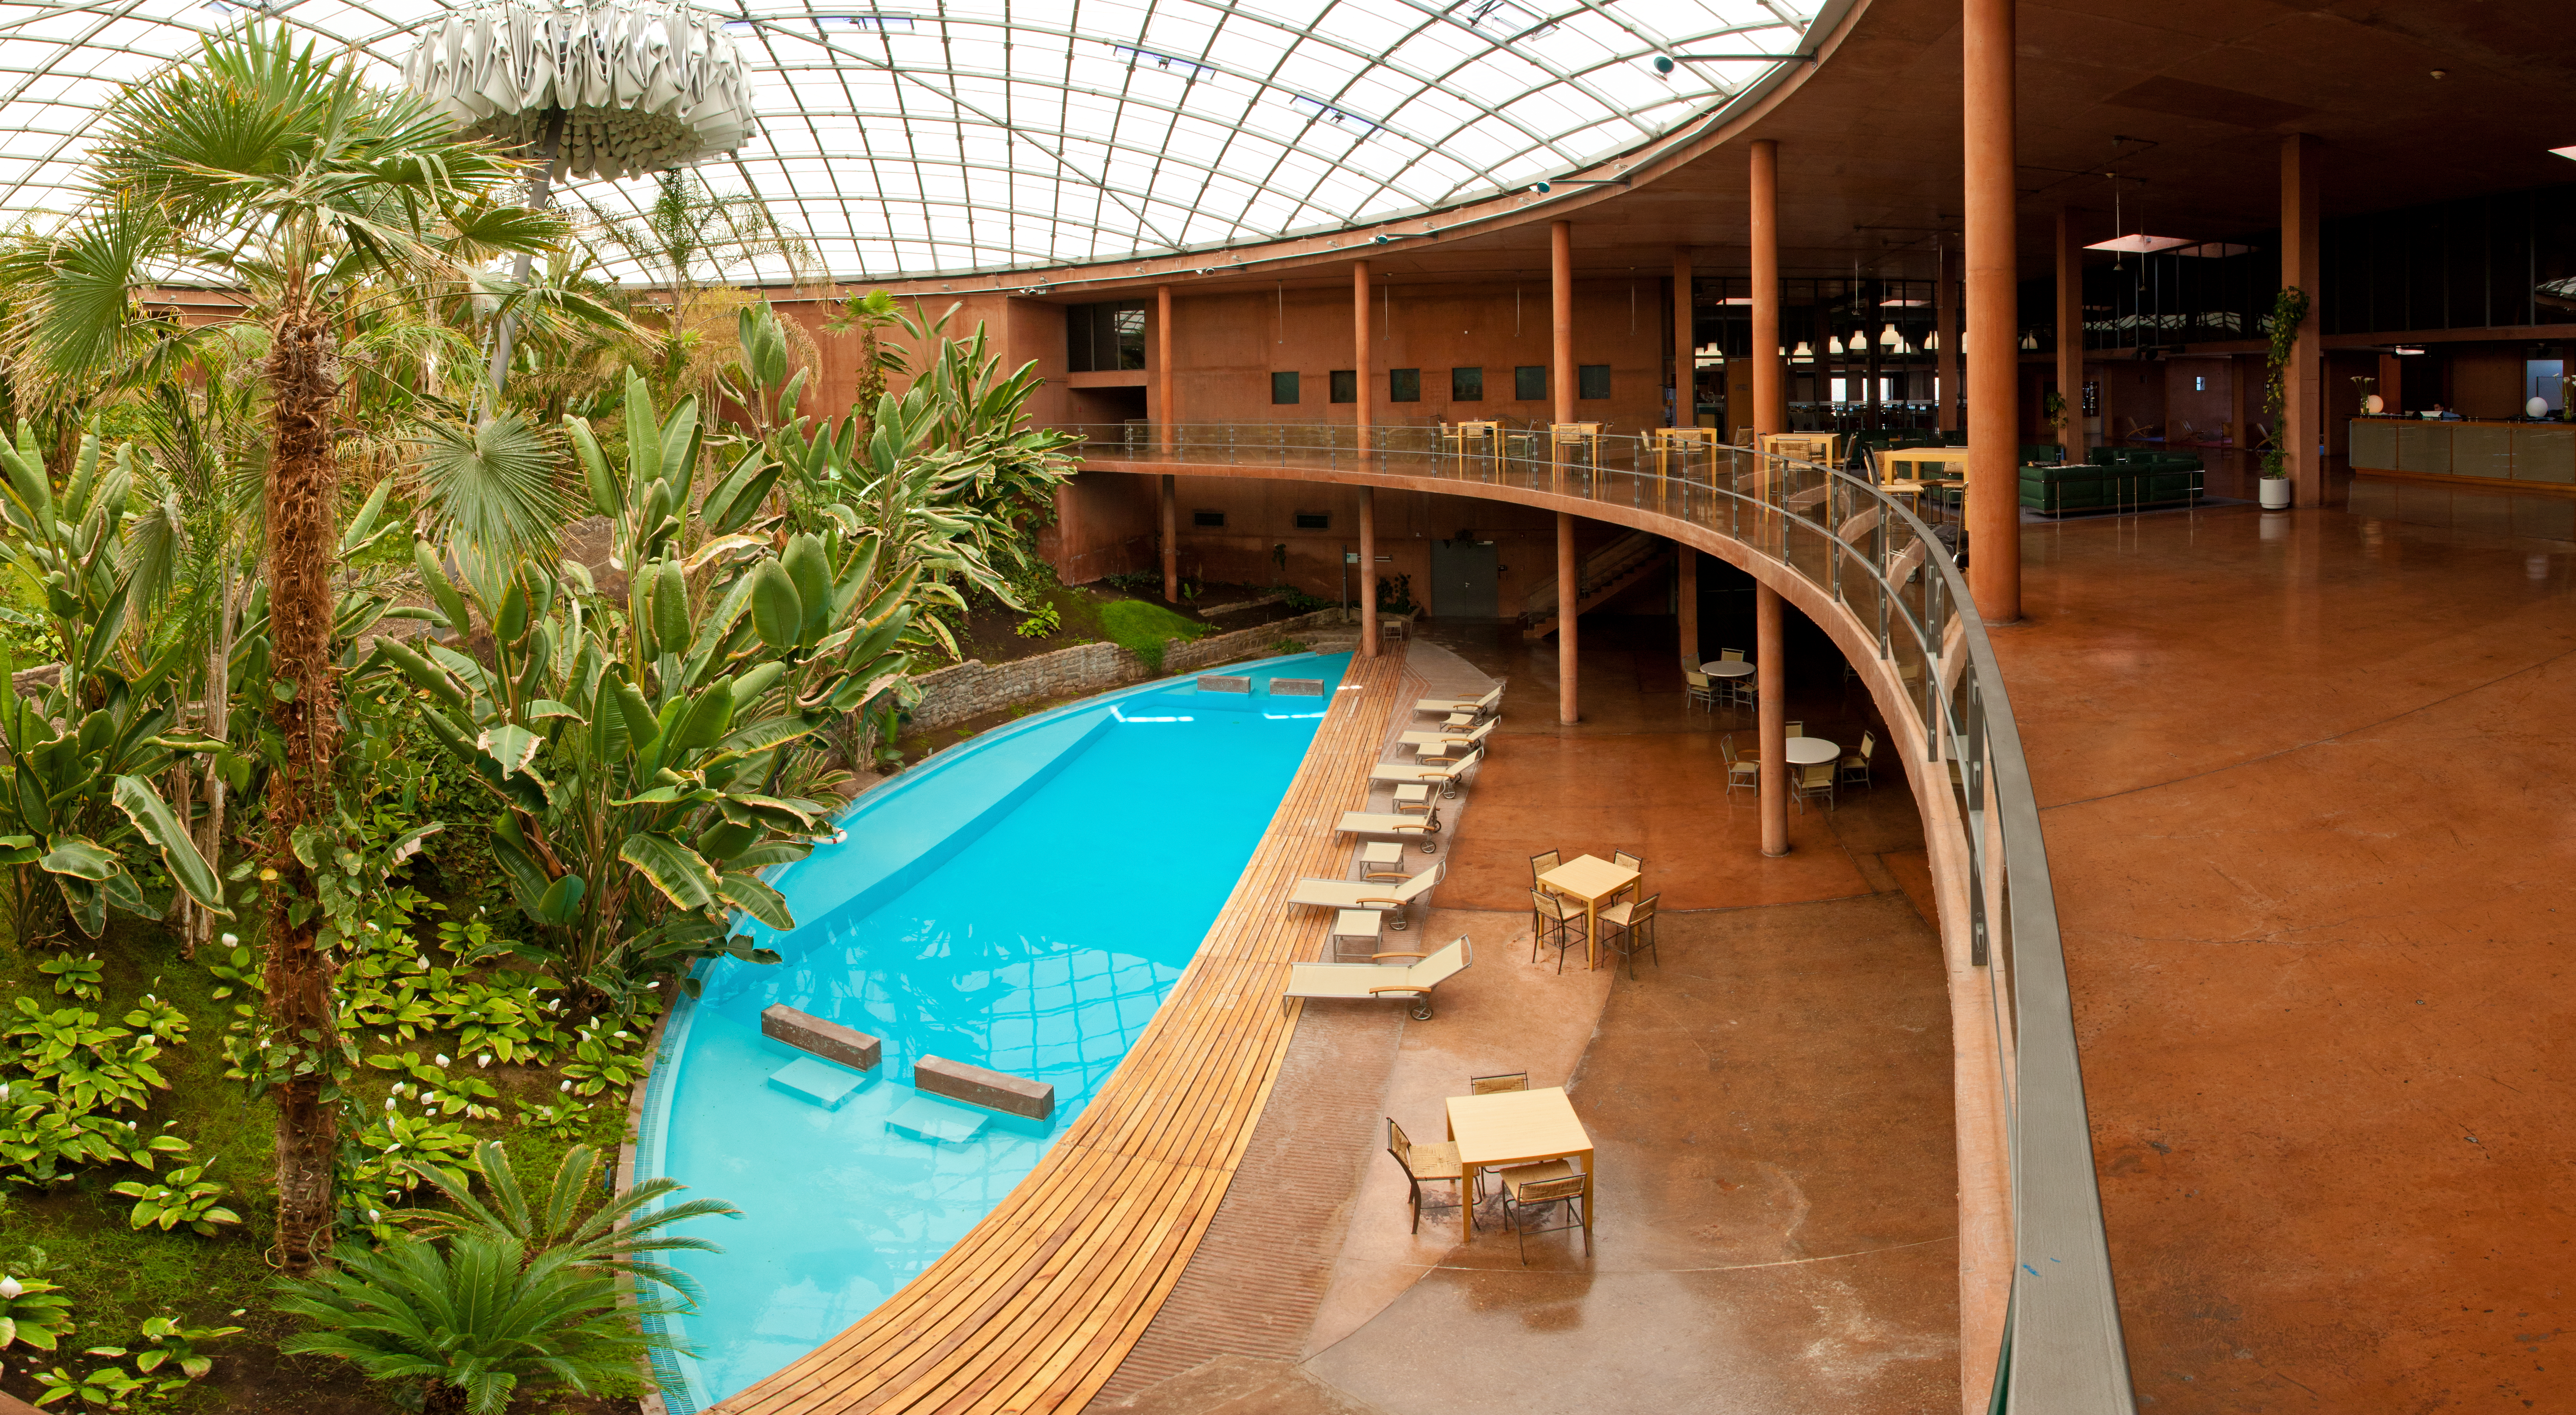

Overlooking the pool

A calming view over the Residencia's swimming pool.

Credit: ESO